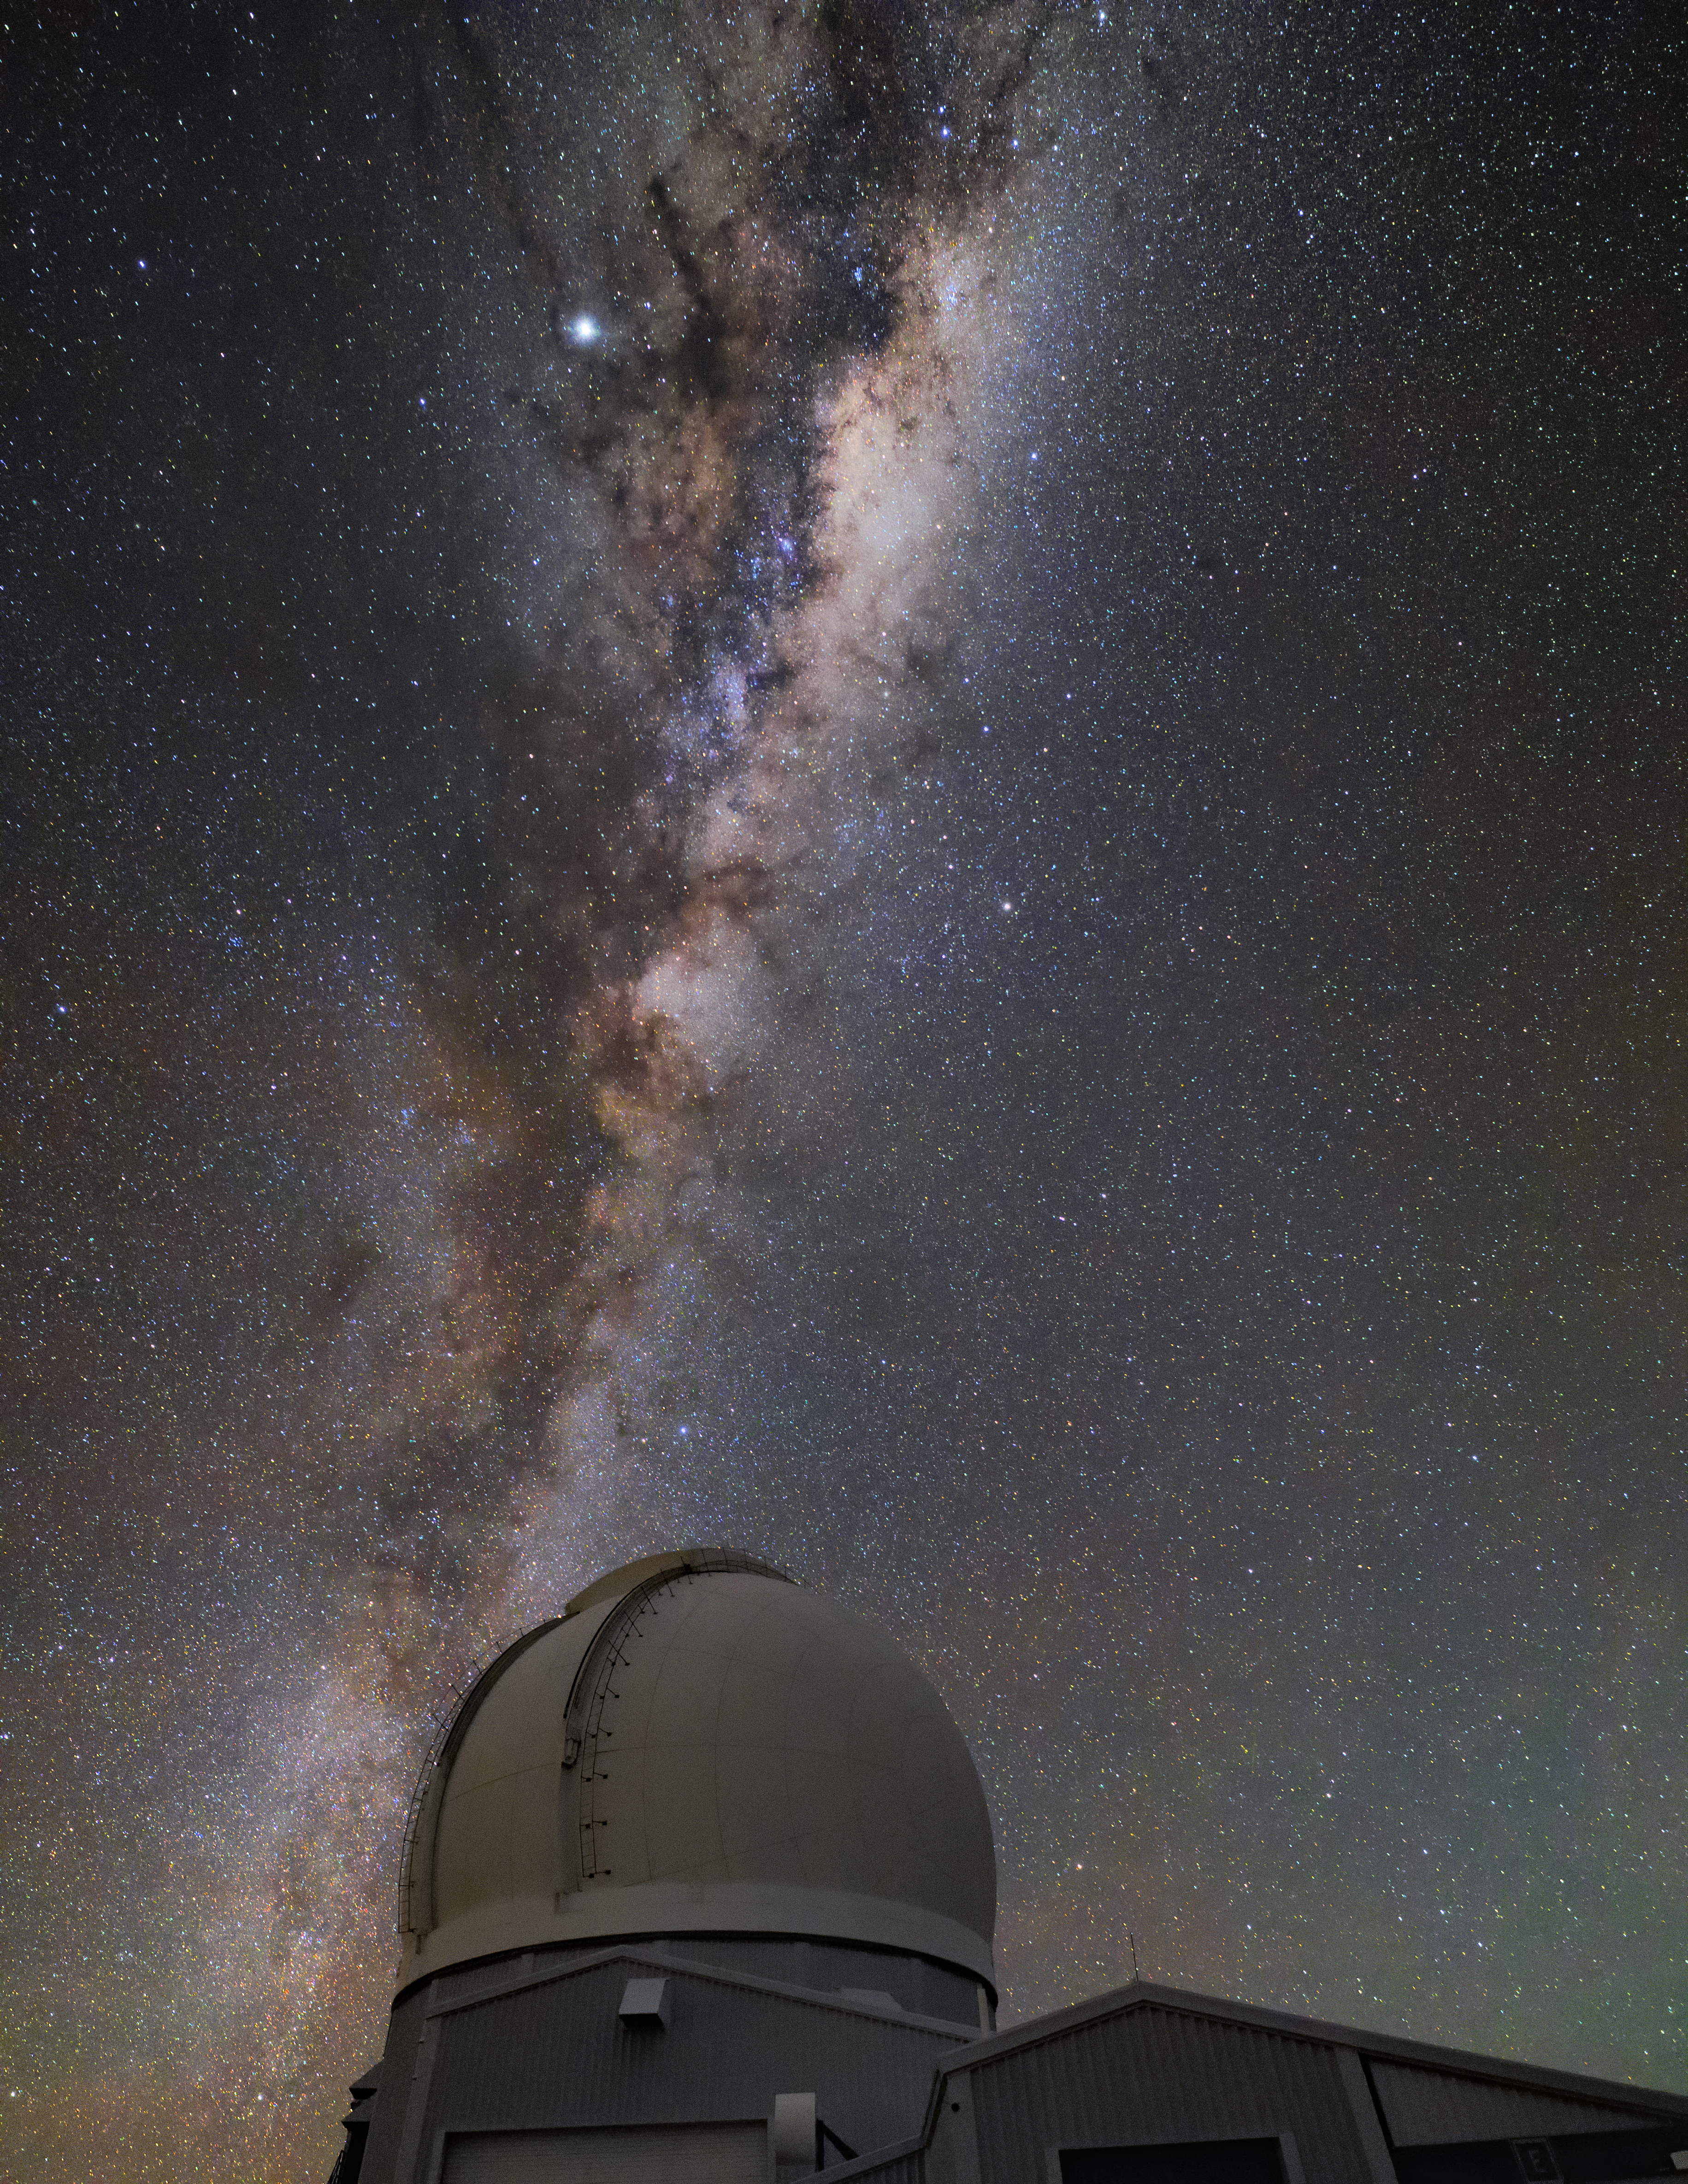

Milky Way over SOAR

In this photo, the Milky Way stretches above the SOAR Telescope.

Credit: NOIRLab/AURA/NSF